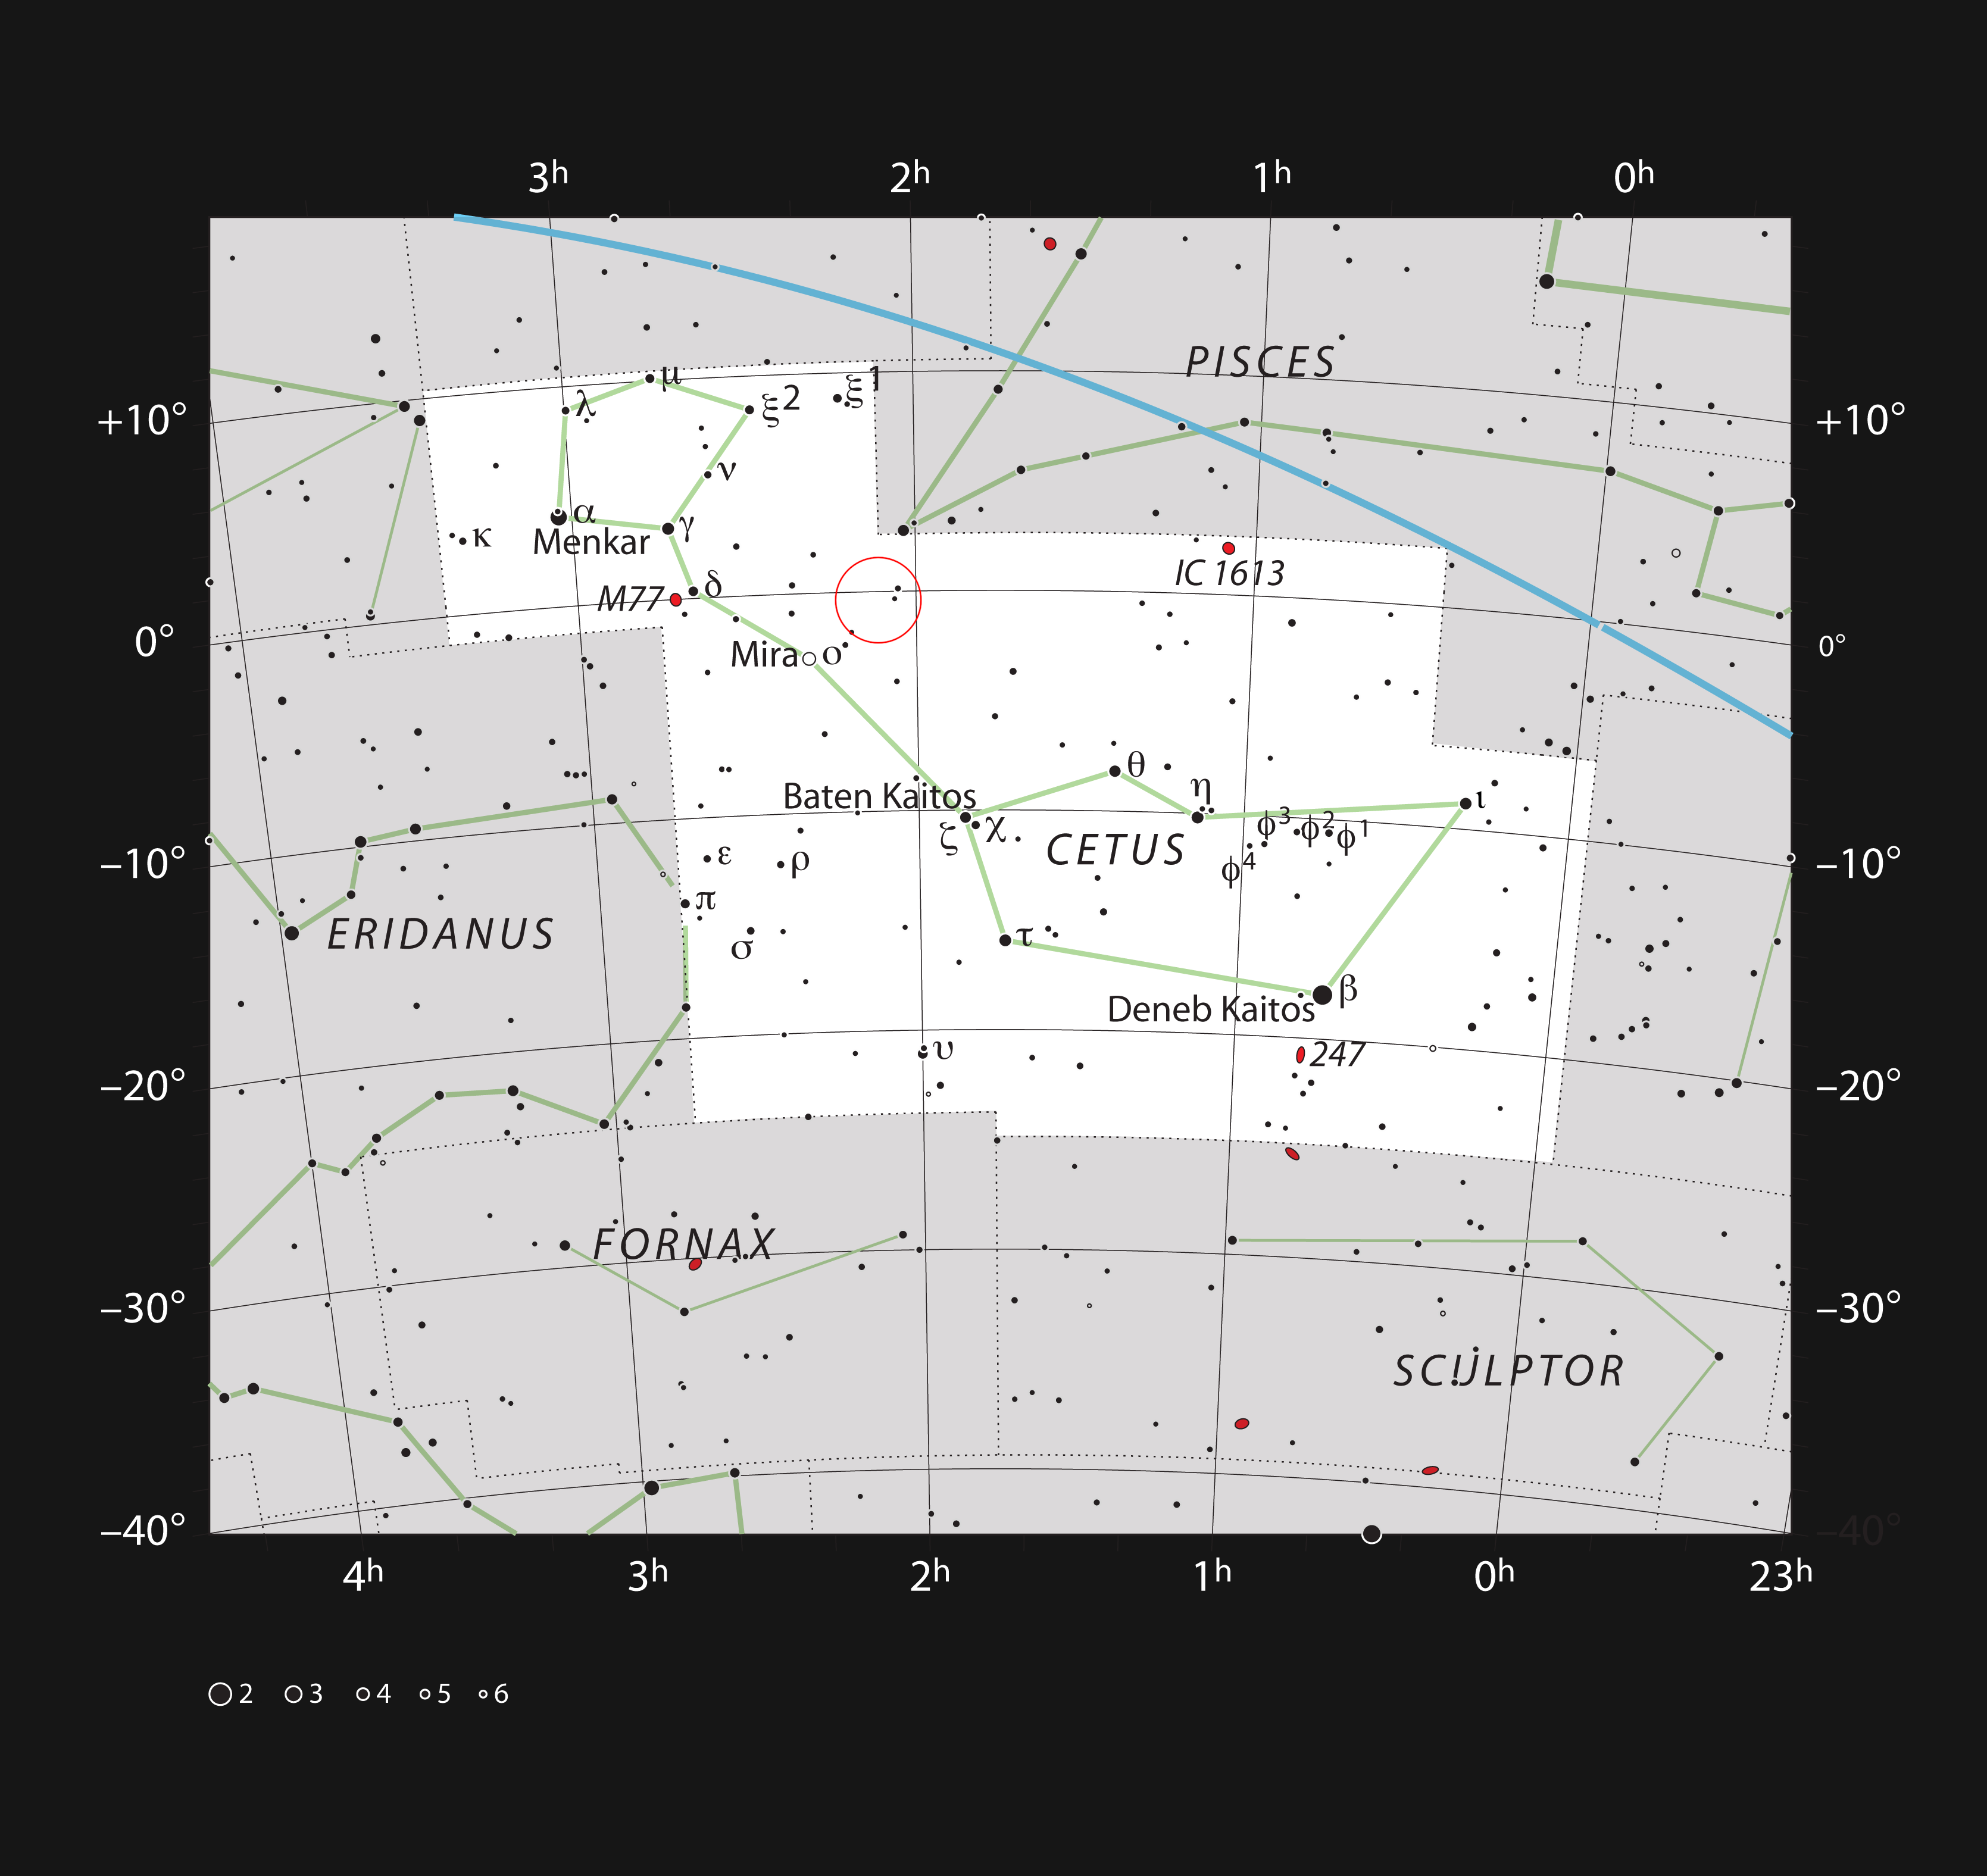

The location of the galaxy Markarian 1018 in the constellation of Cetus

This chart shows the large but faint constellation of Cetus (The Sea Monster). Most of the stars visible with the naked eye are shown and the position of the faint active galaxy Markarian 1018 is marked with a red circle. This object is too faint to be seen easily with small telescopes.

Credit: ESO/IAU and Sky & Telescope